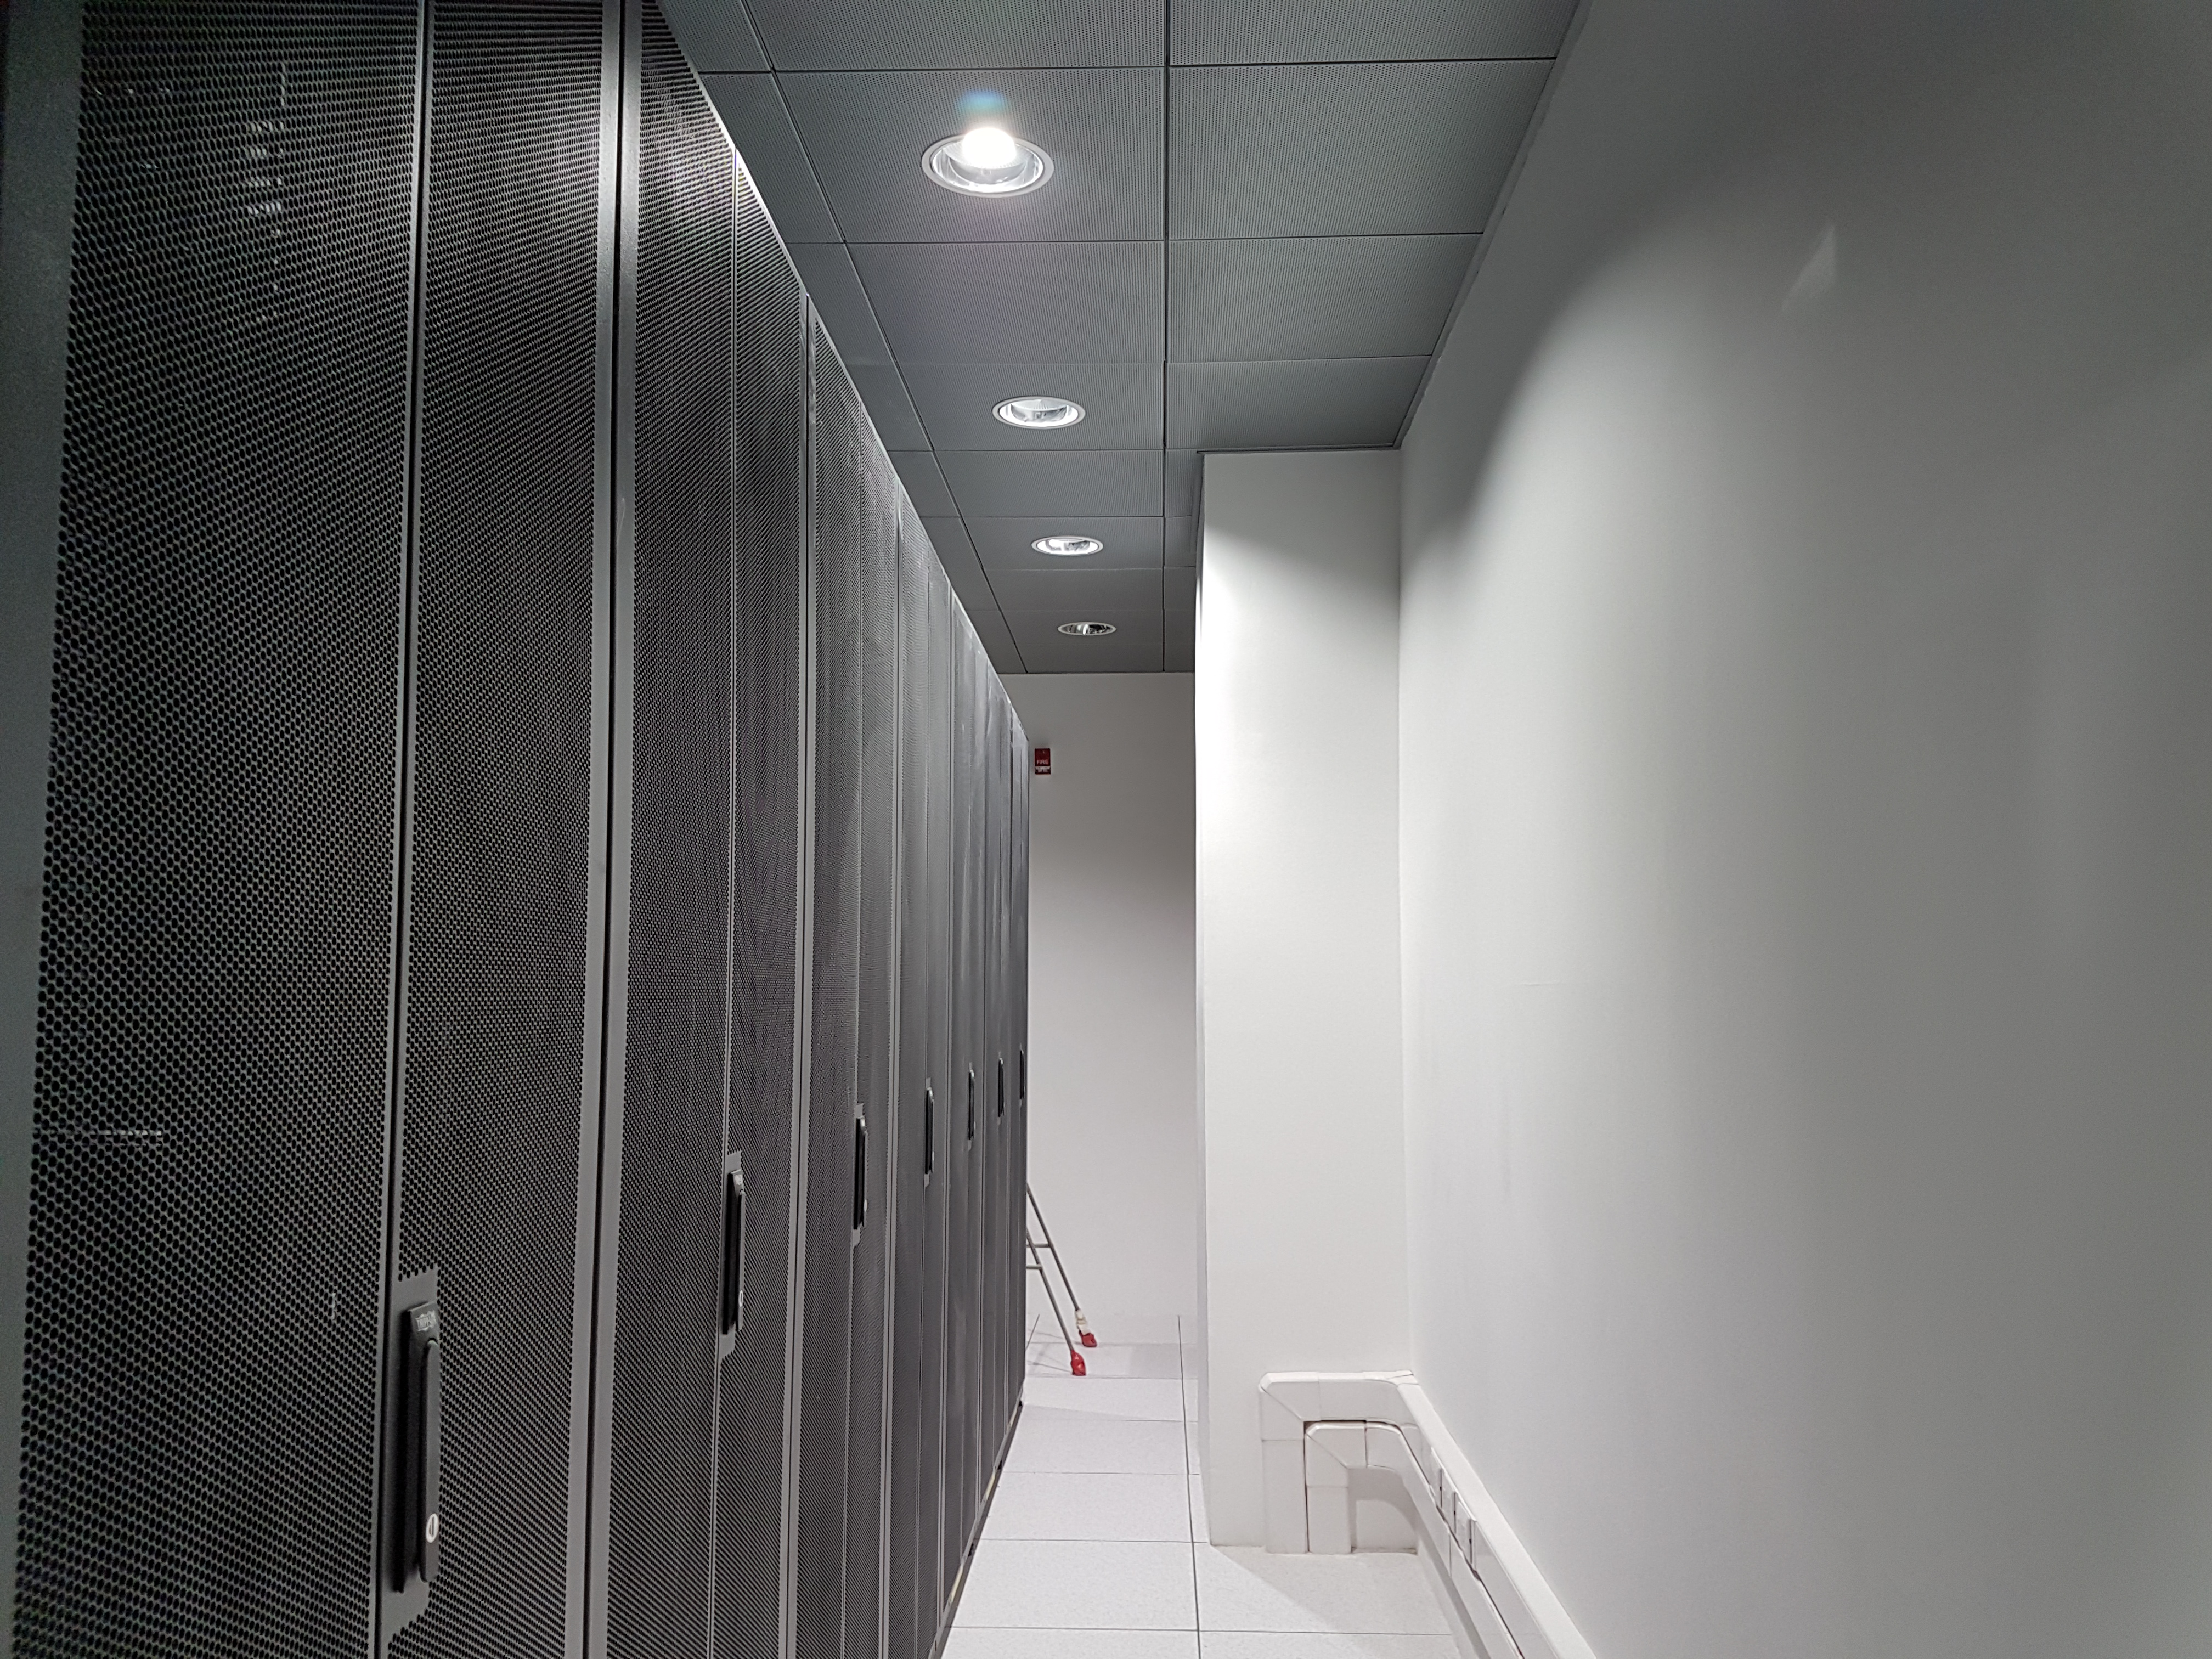

Second Level

Computer Room

Credit: Rubin Observatory/NSF/AURA